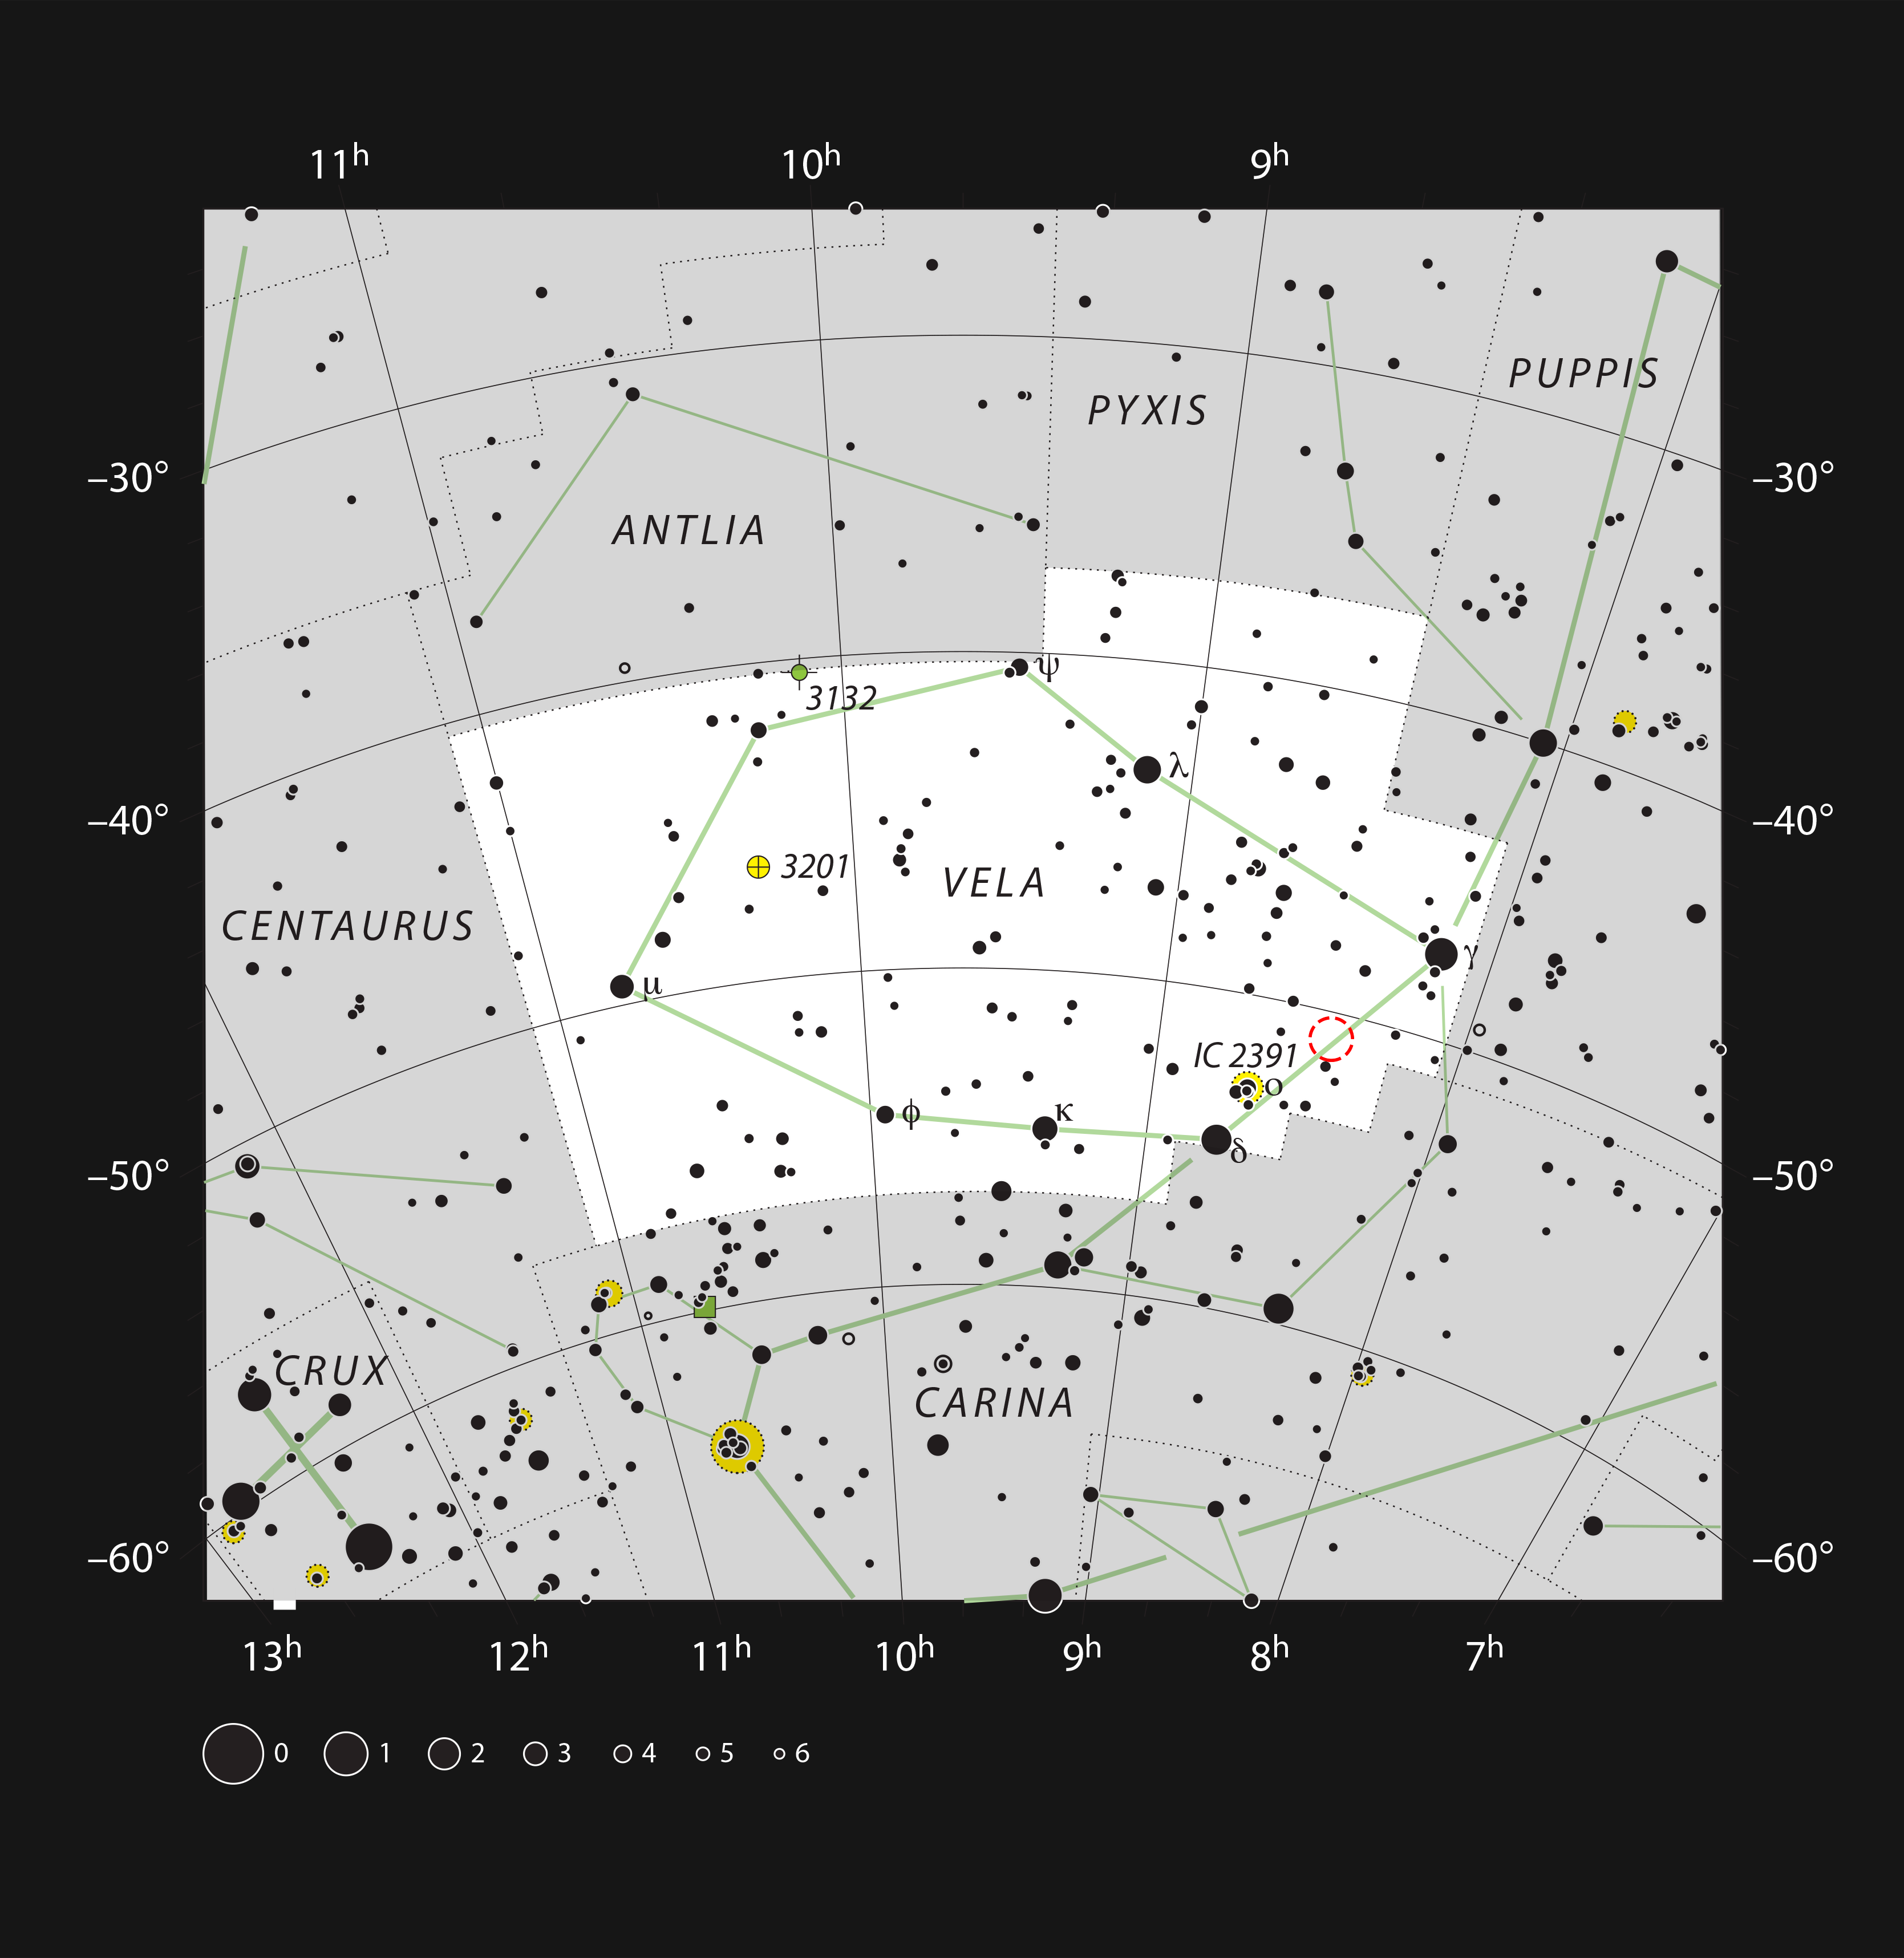

The Herbig-Haro object HH 46/47 in the constellation of Vela

This chart shows the southern constellation of Vela (The Sails). Most of the stars that can be seen in a dark sky with the unaided eye are marked. The location of the star formation region that hosts the Herbig-Haro object HH 46/47 is indicated with a red circle. They cannot be seen visually with a small telescope.

Credit: ESO, IAU and Sky & Telescope